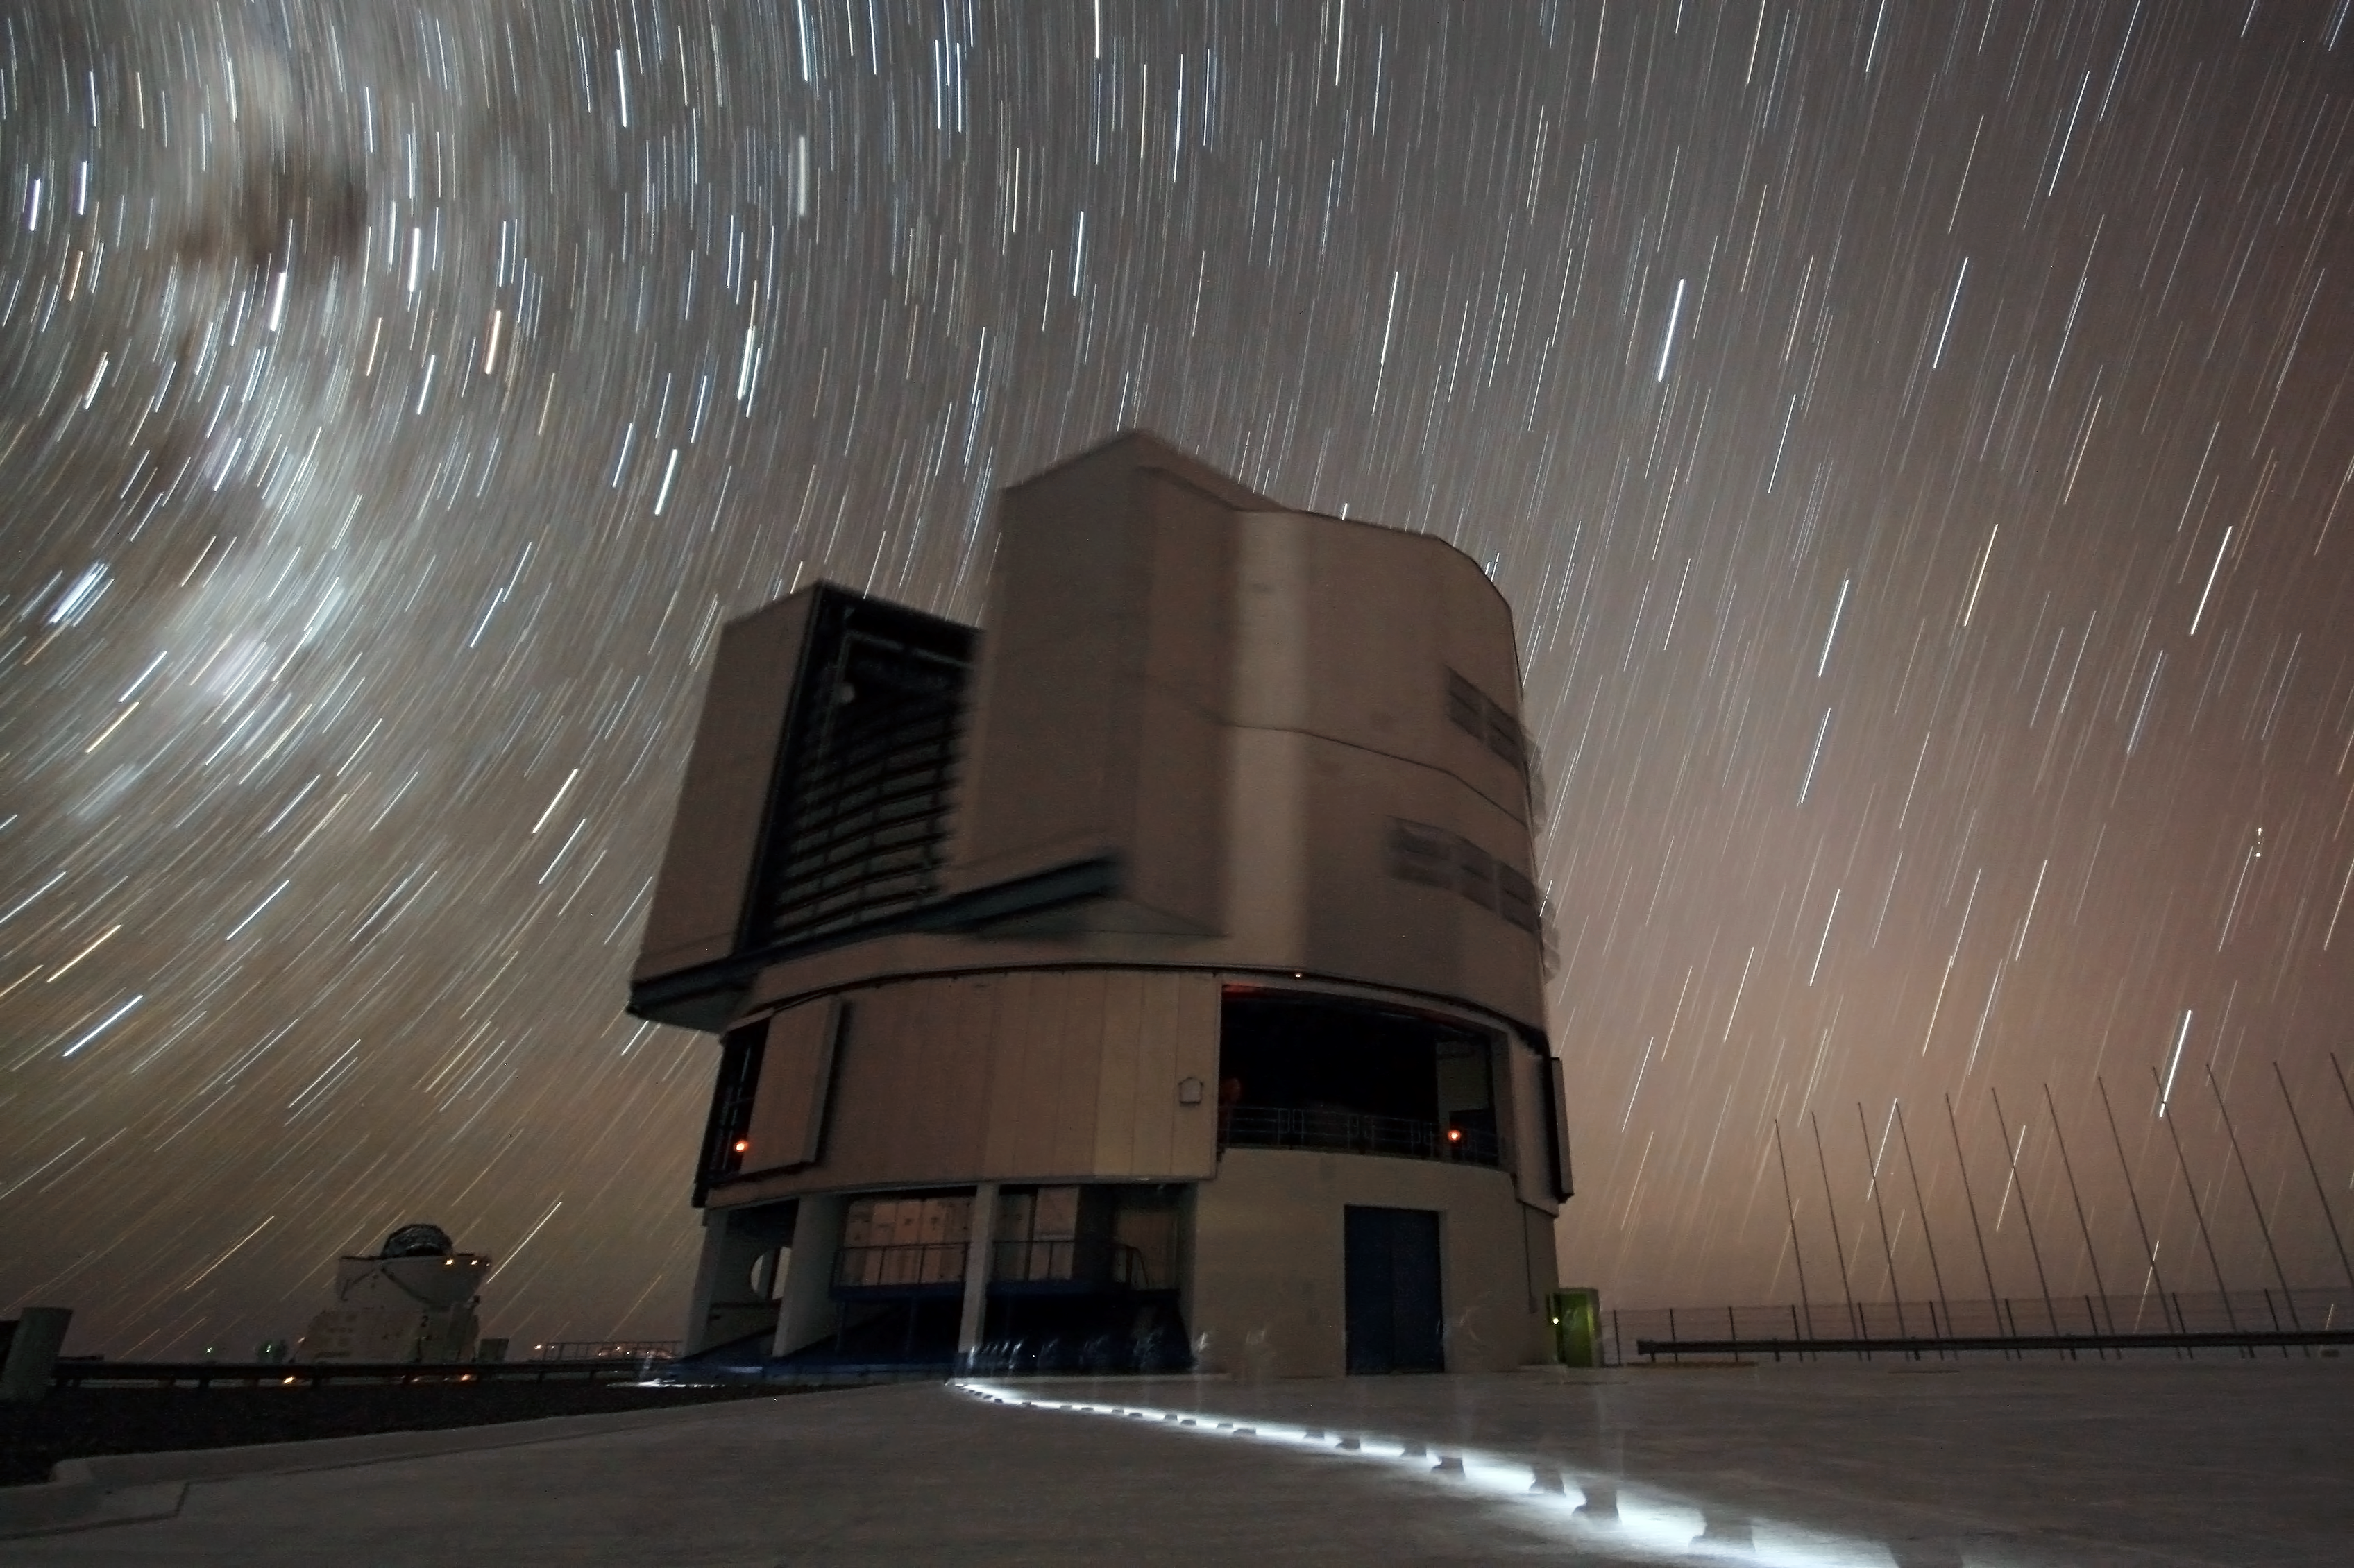

As time goes by

Just as the Sun rises in the east and sets in the west, so do the stars appear to slowly march across the sky. Their leisurely pace is imperceptible to a casual observer, but you can test the effect for yourself: on the next clear night note the position of a bright star, and then check again a few hours later. The change is not caused by the motion of the stars themselves, but rather the rotation of the Earth.

Long-exposure photography is the ideal way to capture this motion. A camera is set up on a tripod, and the shutter opened to the sky. Normal snapshots gather light for a fraction of a second, but these special images need starlight to pour onto them for much longer, like a bucket collecting rainwater.

To obtain this image, ESO Photo Ambassador Gianluca Lombardi collected light for a total of 25 minutes. This may not seem like a long time, but the streaks of light in the night sky tell a different story. The Earth has rotated so that the pin-pricks of starlight have become star trails. In the top left, the trails form arcs around the southern celestial pole, which is outside the photograph. The ghostly traces of someone walking across the Paranal observing platform can also be seen.

Many familiar and outstanding pictures of astronomical objects are obtained using the same principle of accumulating light over a long period of time to build up an image. It is common for telescopes to gather light for several hours to make a single picture. This brings with it an additional challenge: the Earth rotating means that the telescope must also move to keep track of its target.

Credit: ESO/G. Lombardi (glphoto.it)